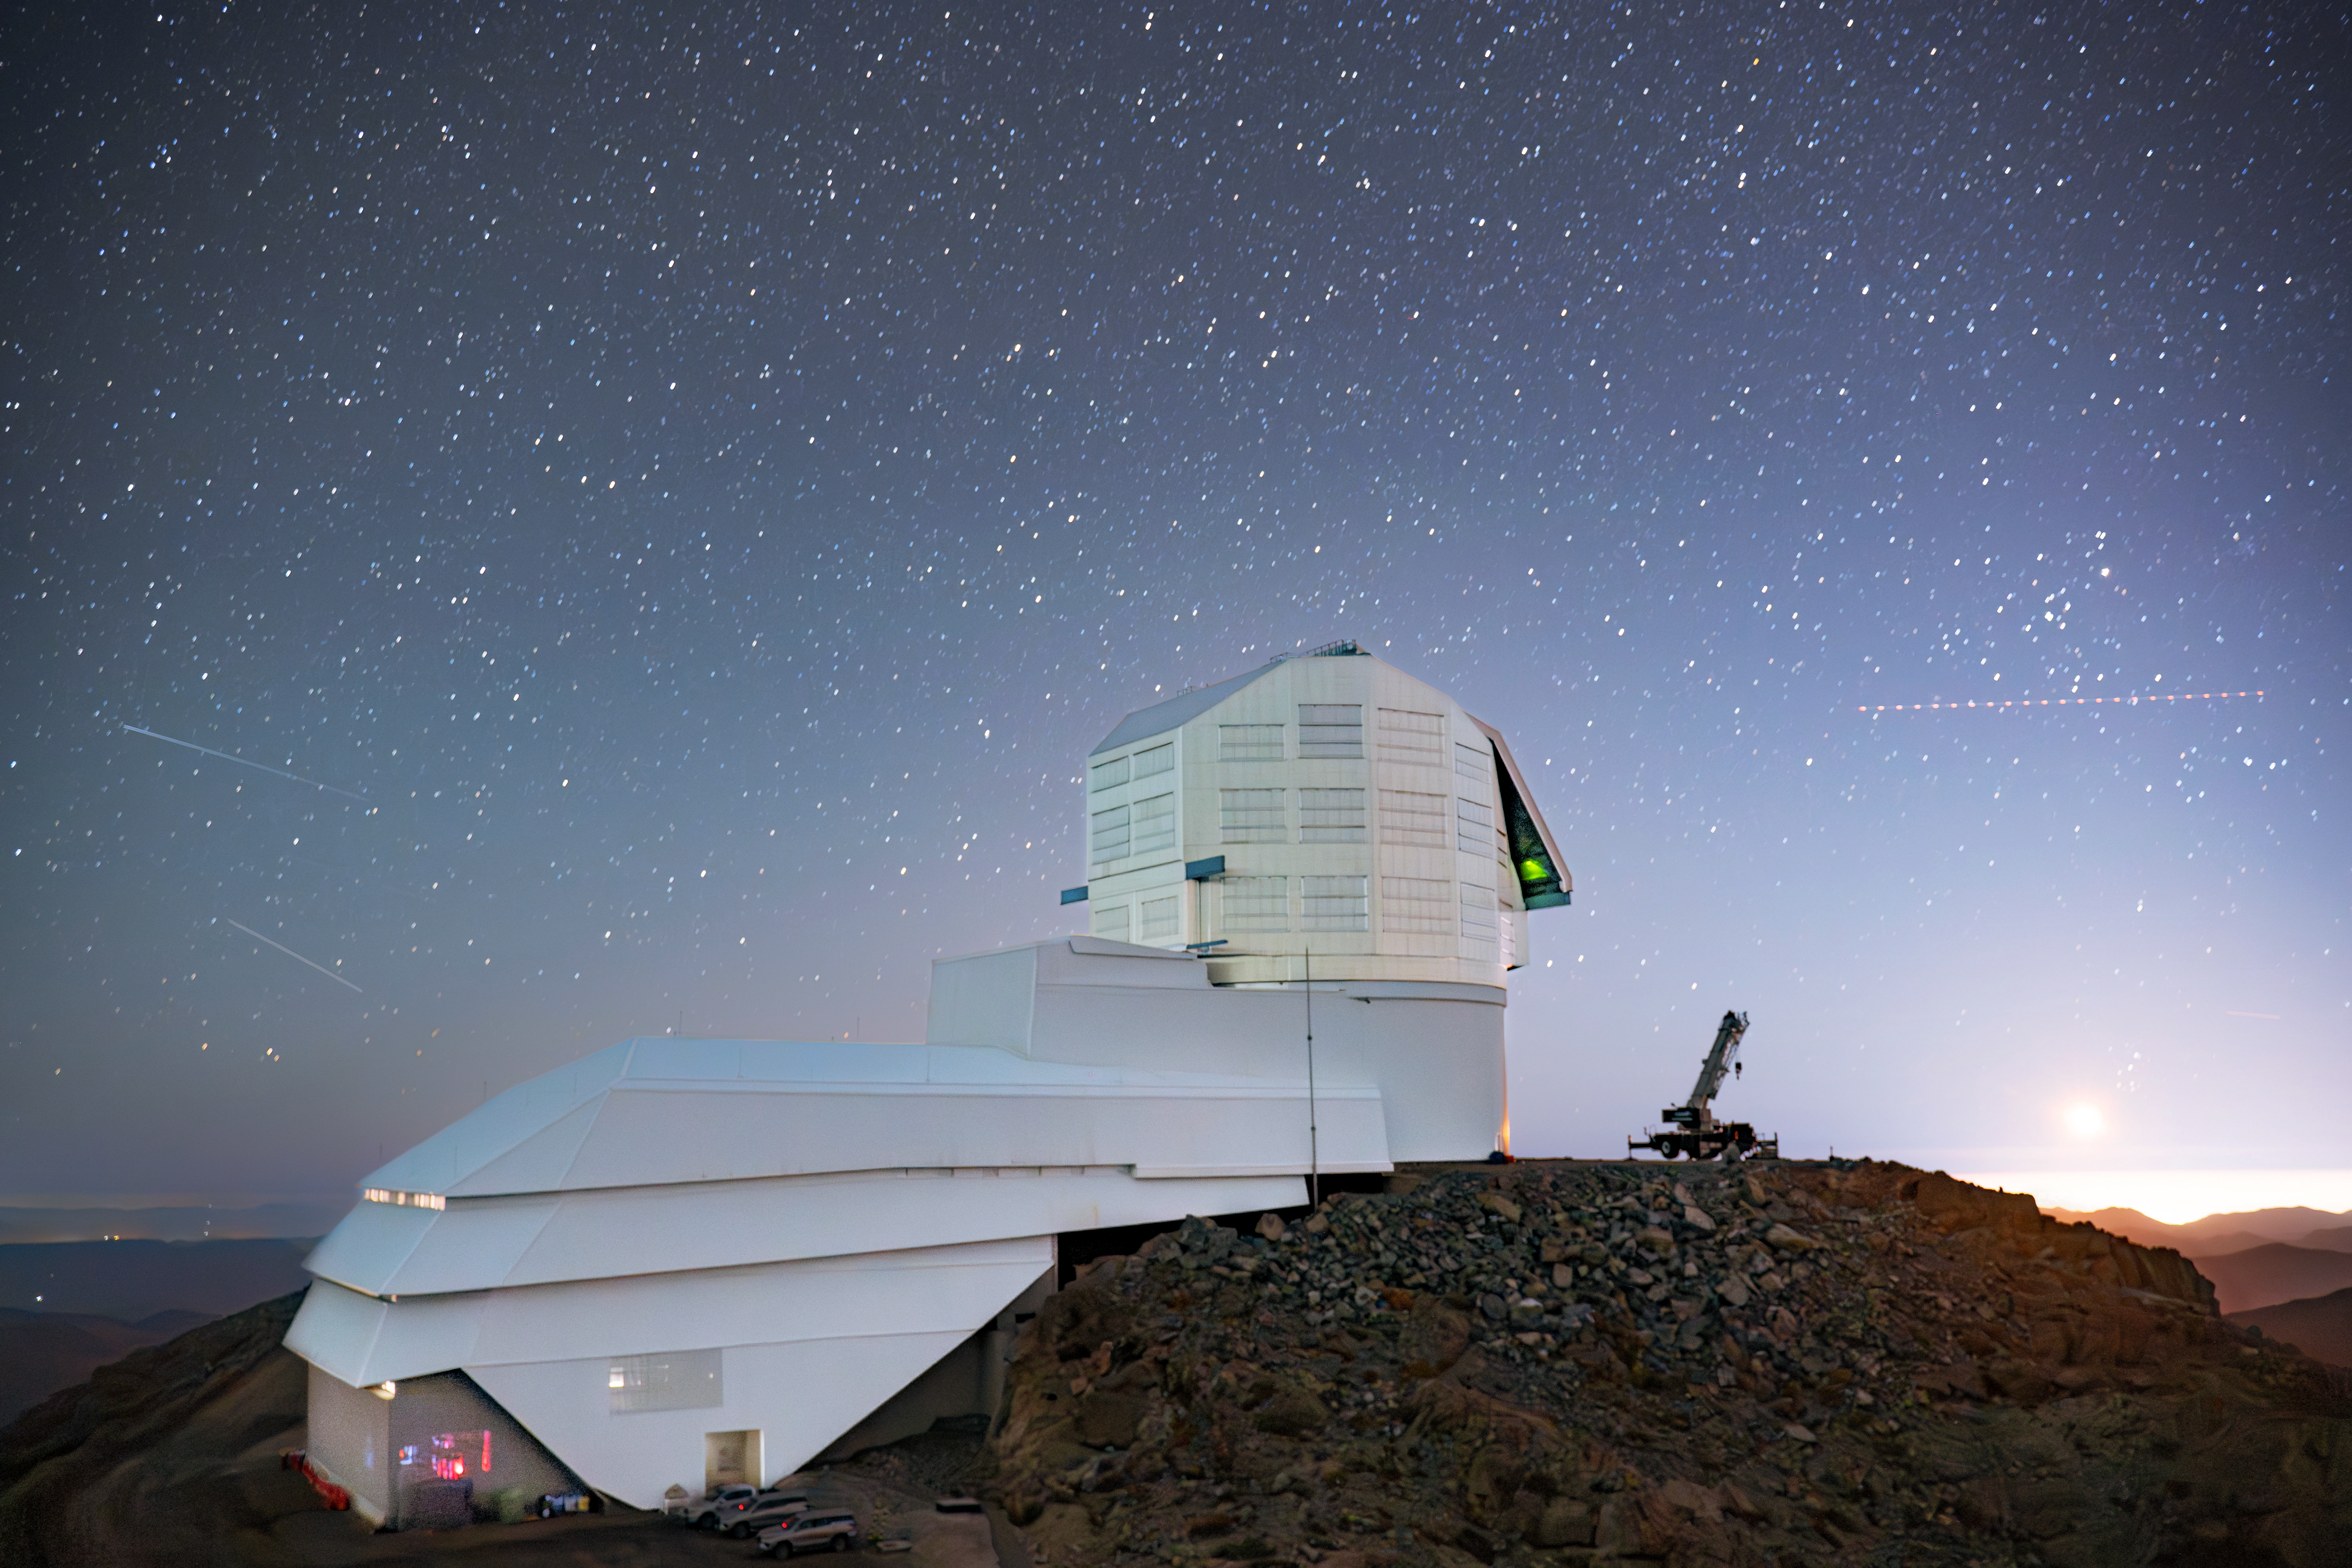

Rubin Observatory in March 2024.

Rubin Observatory in March 2024.

Credit: Rubin Observatory/NSF/AURA/A. Pizarro